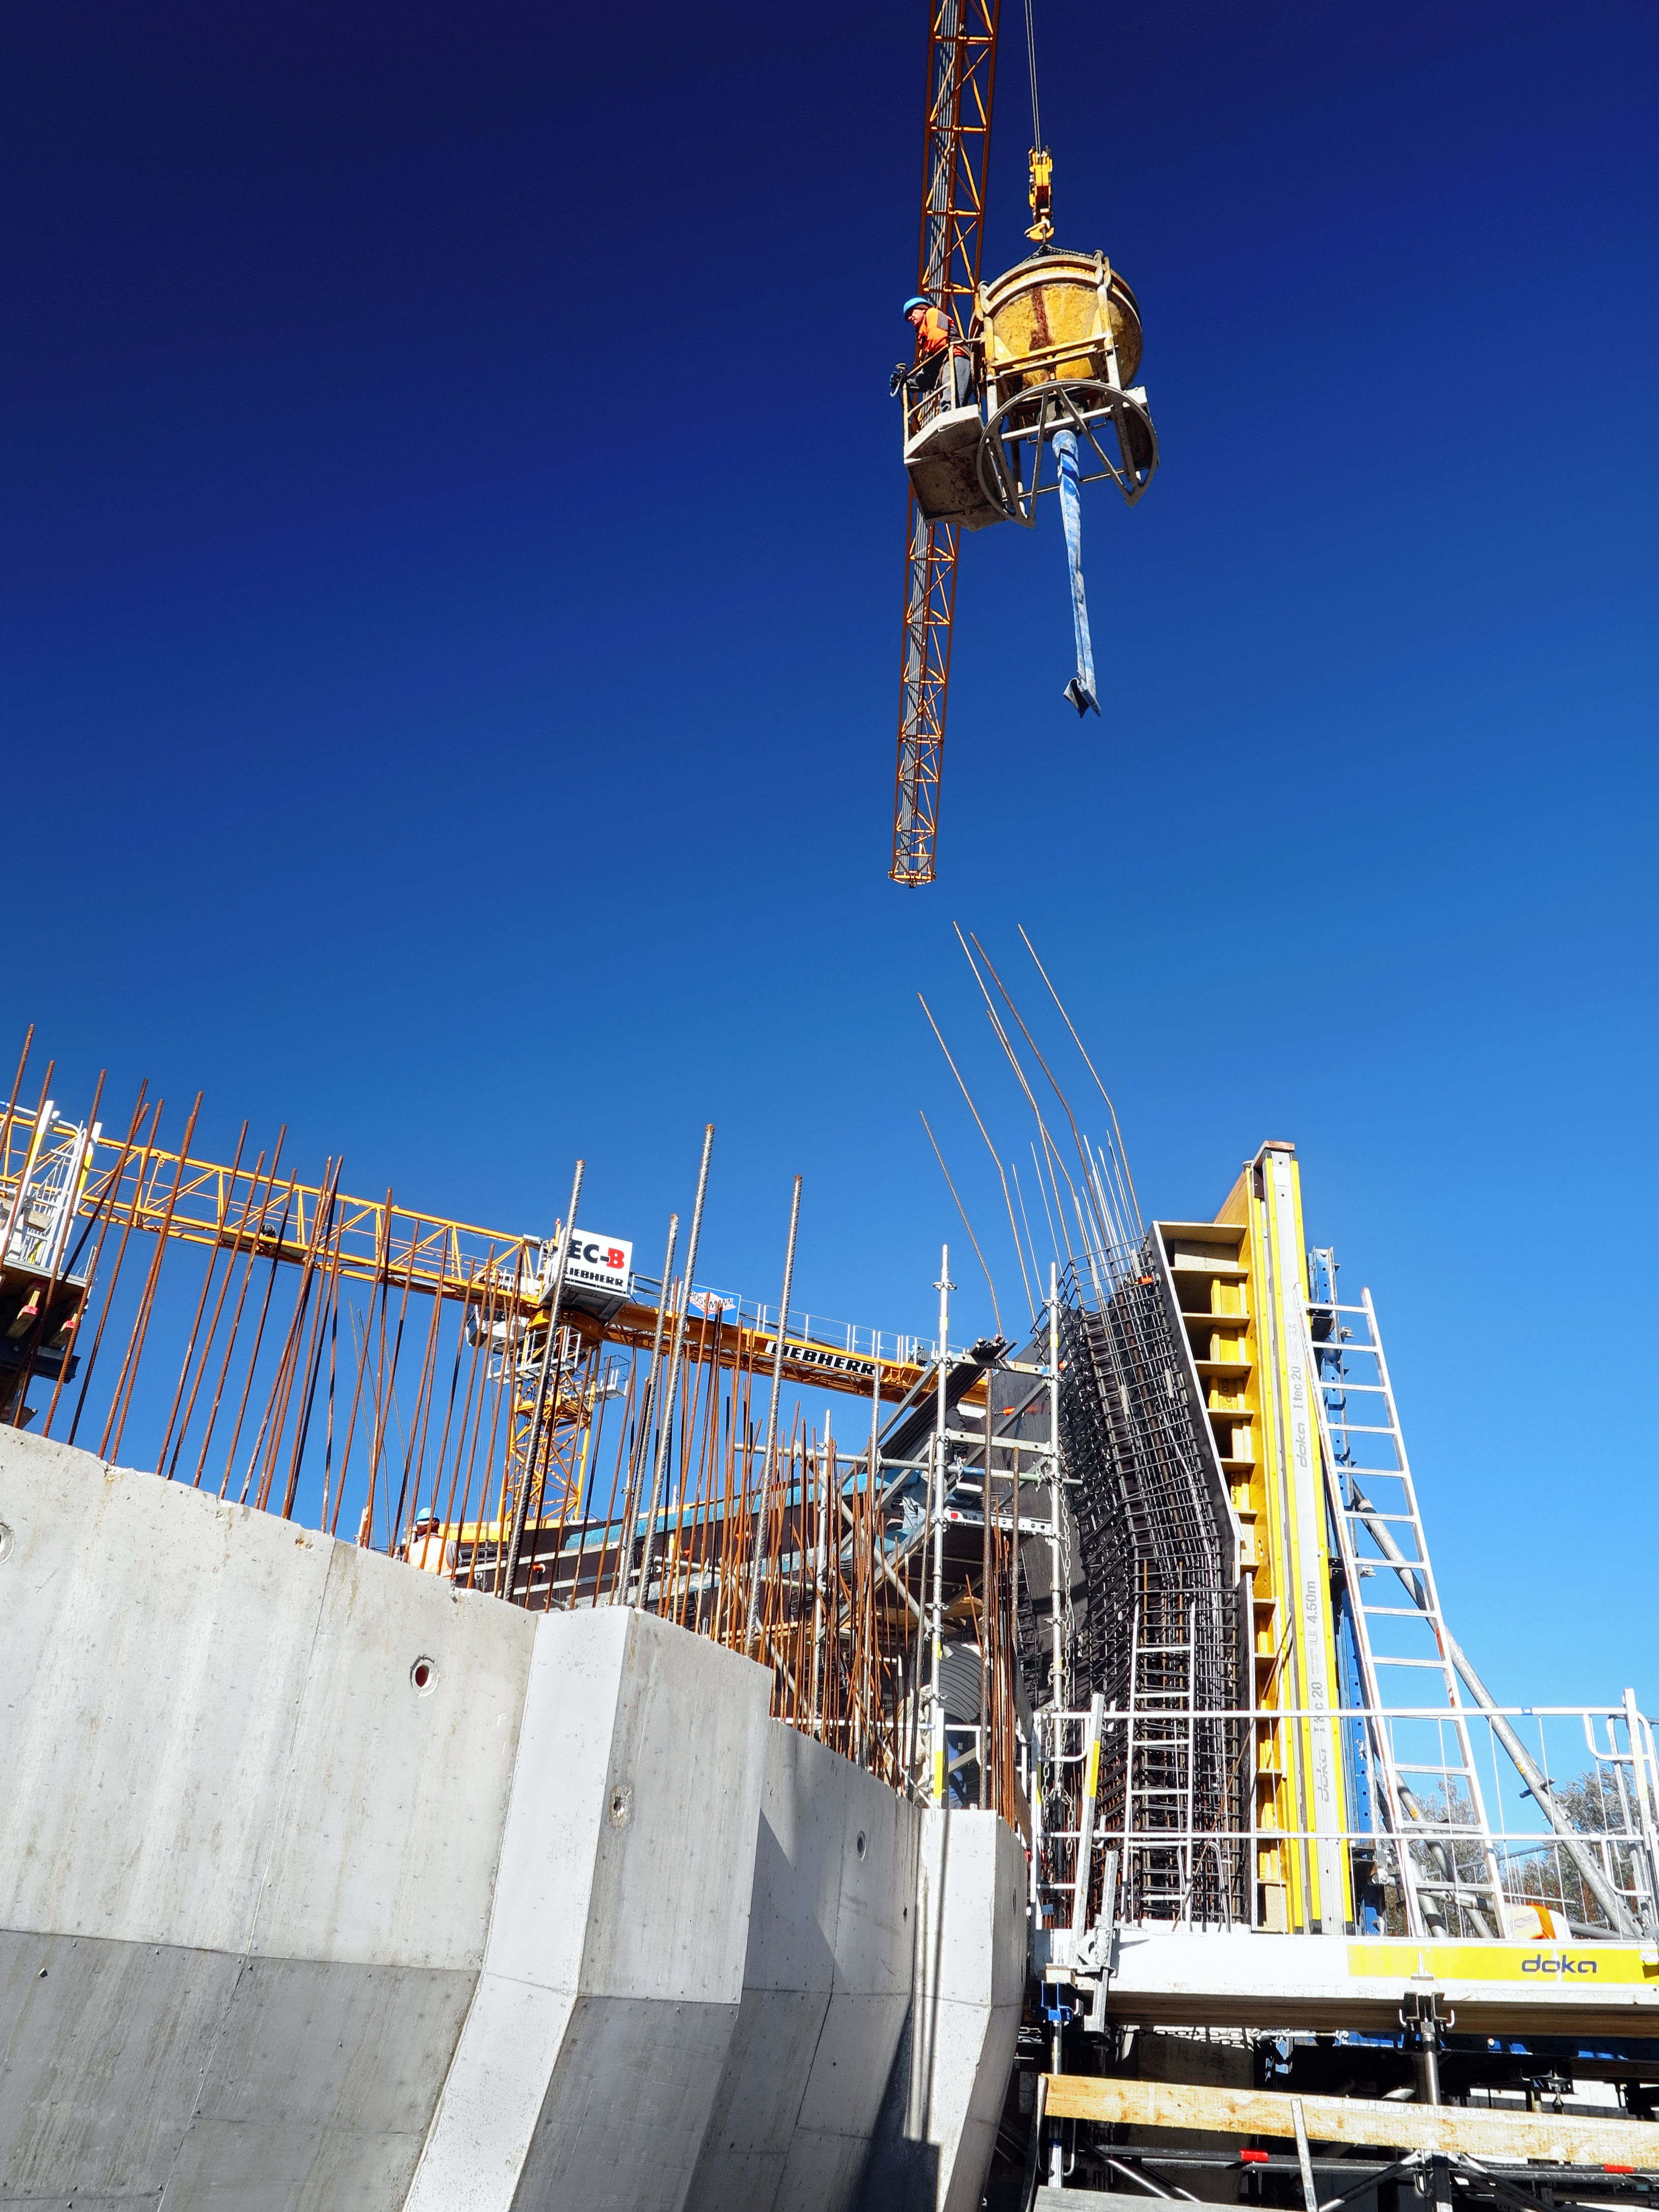

Just don't let me down

Photo taken during the construction of the ESO Supernova Planetarium & Visitor Centre.

Credit: ESO